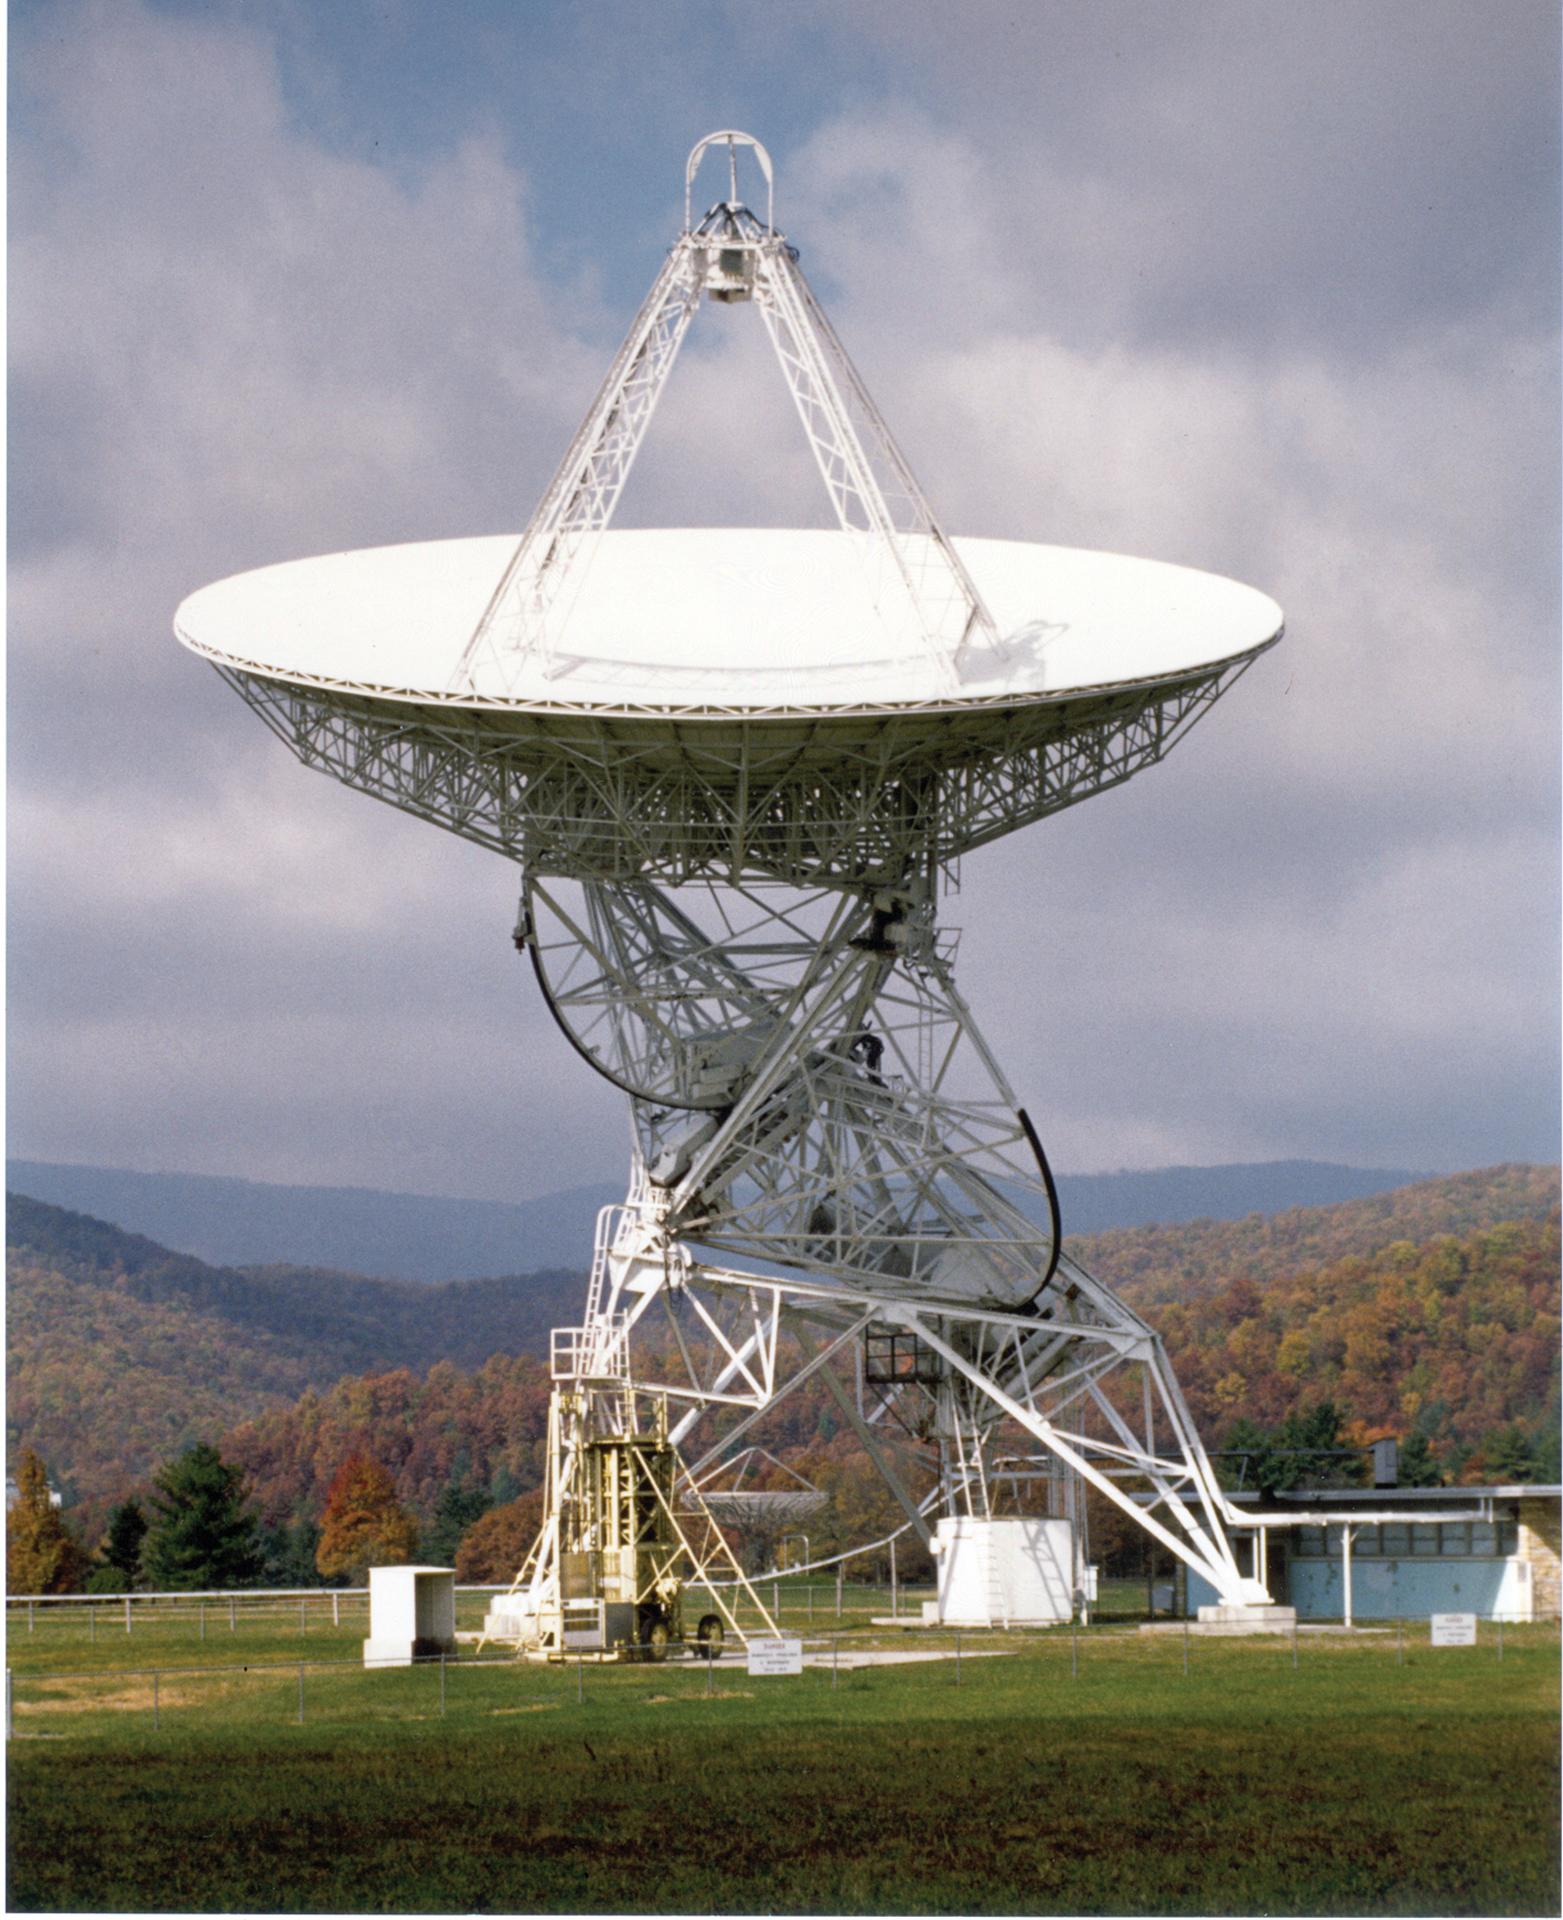

Tatel Telescope in Autumn

The historic 85-foot Howard E. Tatel telescope in Green Bank. It was the first radio telescope of the NRAO and began observing on February 13, 1959. The Tatel became famous in 1960 for performing the world’s first SETI observations under the direction of Dr. Frank Drake.

Credit: NRAO/AUI/NSF